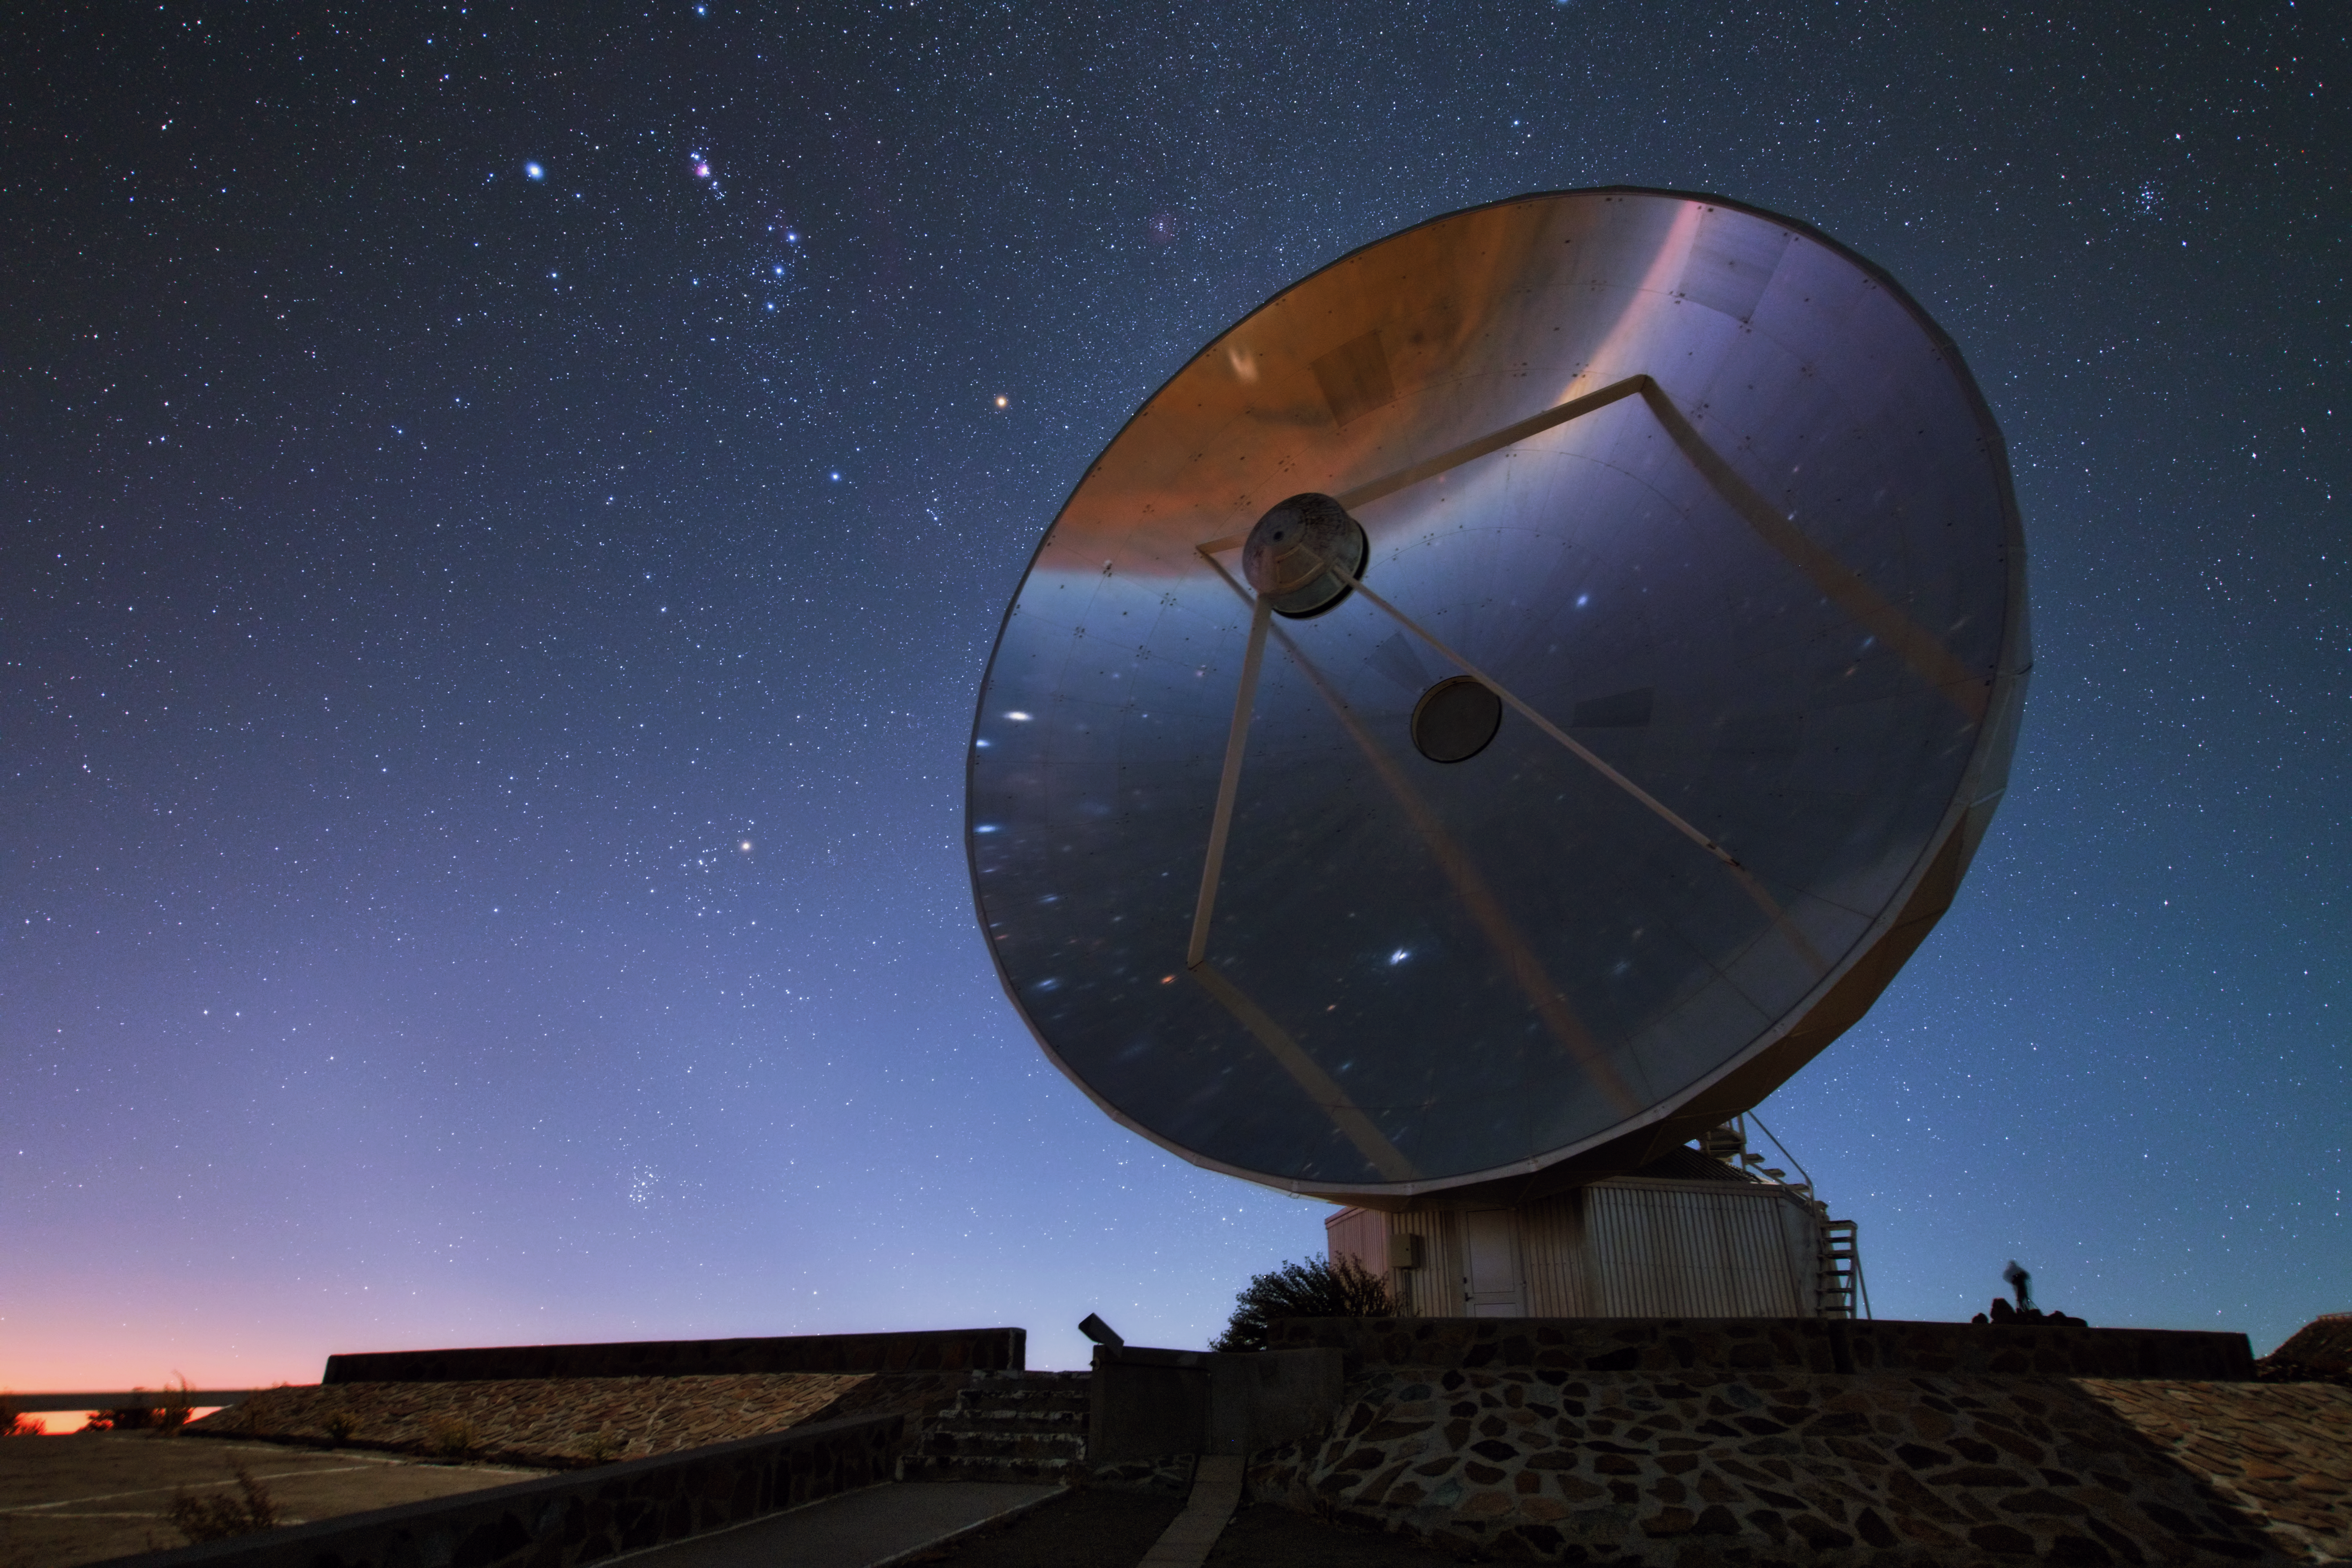

Hunting stars

In this scene, one of the most recognisable constellations in the night sky — Orion (The Hunter), with his famous belt and sword — rises over the slumbering Swedish-ESO Submillimetre Telescope (SEST) at ESO’s La Silla Observatory in Chile.

This mythical collection of stars sits on the celestial equator, making it visible in both hemispheres. Within Orion itself, the distinctive blue and pink hues of the Orion Nebula are visible just above the stellar trio comprising Orion’s Belt. Hundreds of new stars are being forged in the depths of this stellar nursery. Telescopes have observed numerous stars wrapped in cocoons of gas and dust — shrouds that will transform into protoplanetary discs as the turbulent youngsters mature.

This image also captures the noticeably reddish colours of Betelgeuse and Aldebaran — giant stars that belong to the constellations of Orion and Taurus (The Bull) respectively. These stars can be seen to the left of the telescope dish, tracing a curved line down towards the ground. Just before meeting the horizon, this line crosses a fuzzy collection of stars — the Pleiades star cluster. According to classical mythology, Orion was a hunter who chased after the Pleiades, the beautiful daughters of Atlas, in order to find love.

Credit: Y. Beletsky (LCO)/ESO